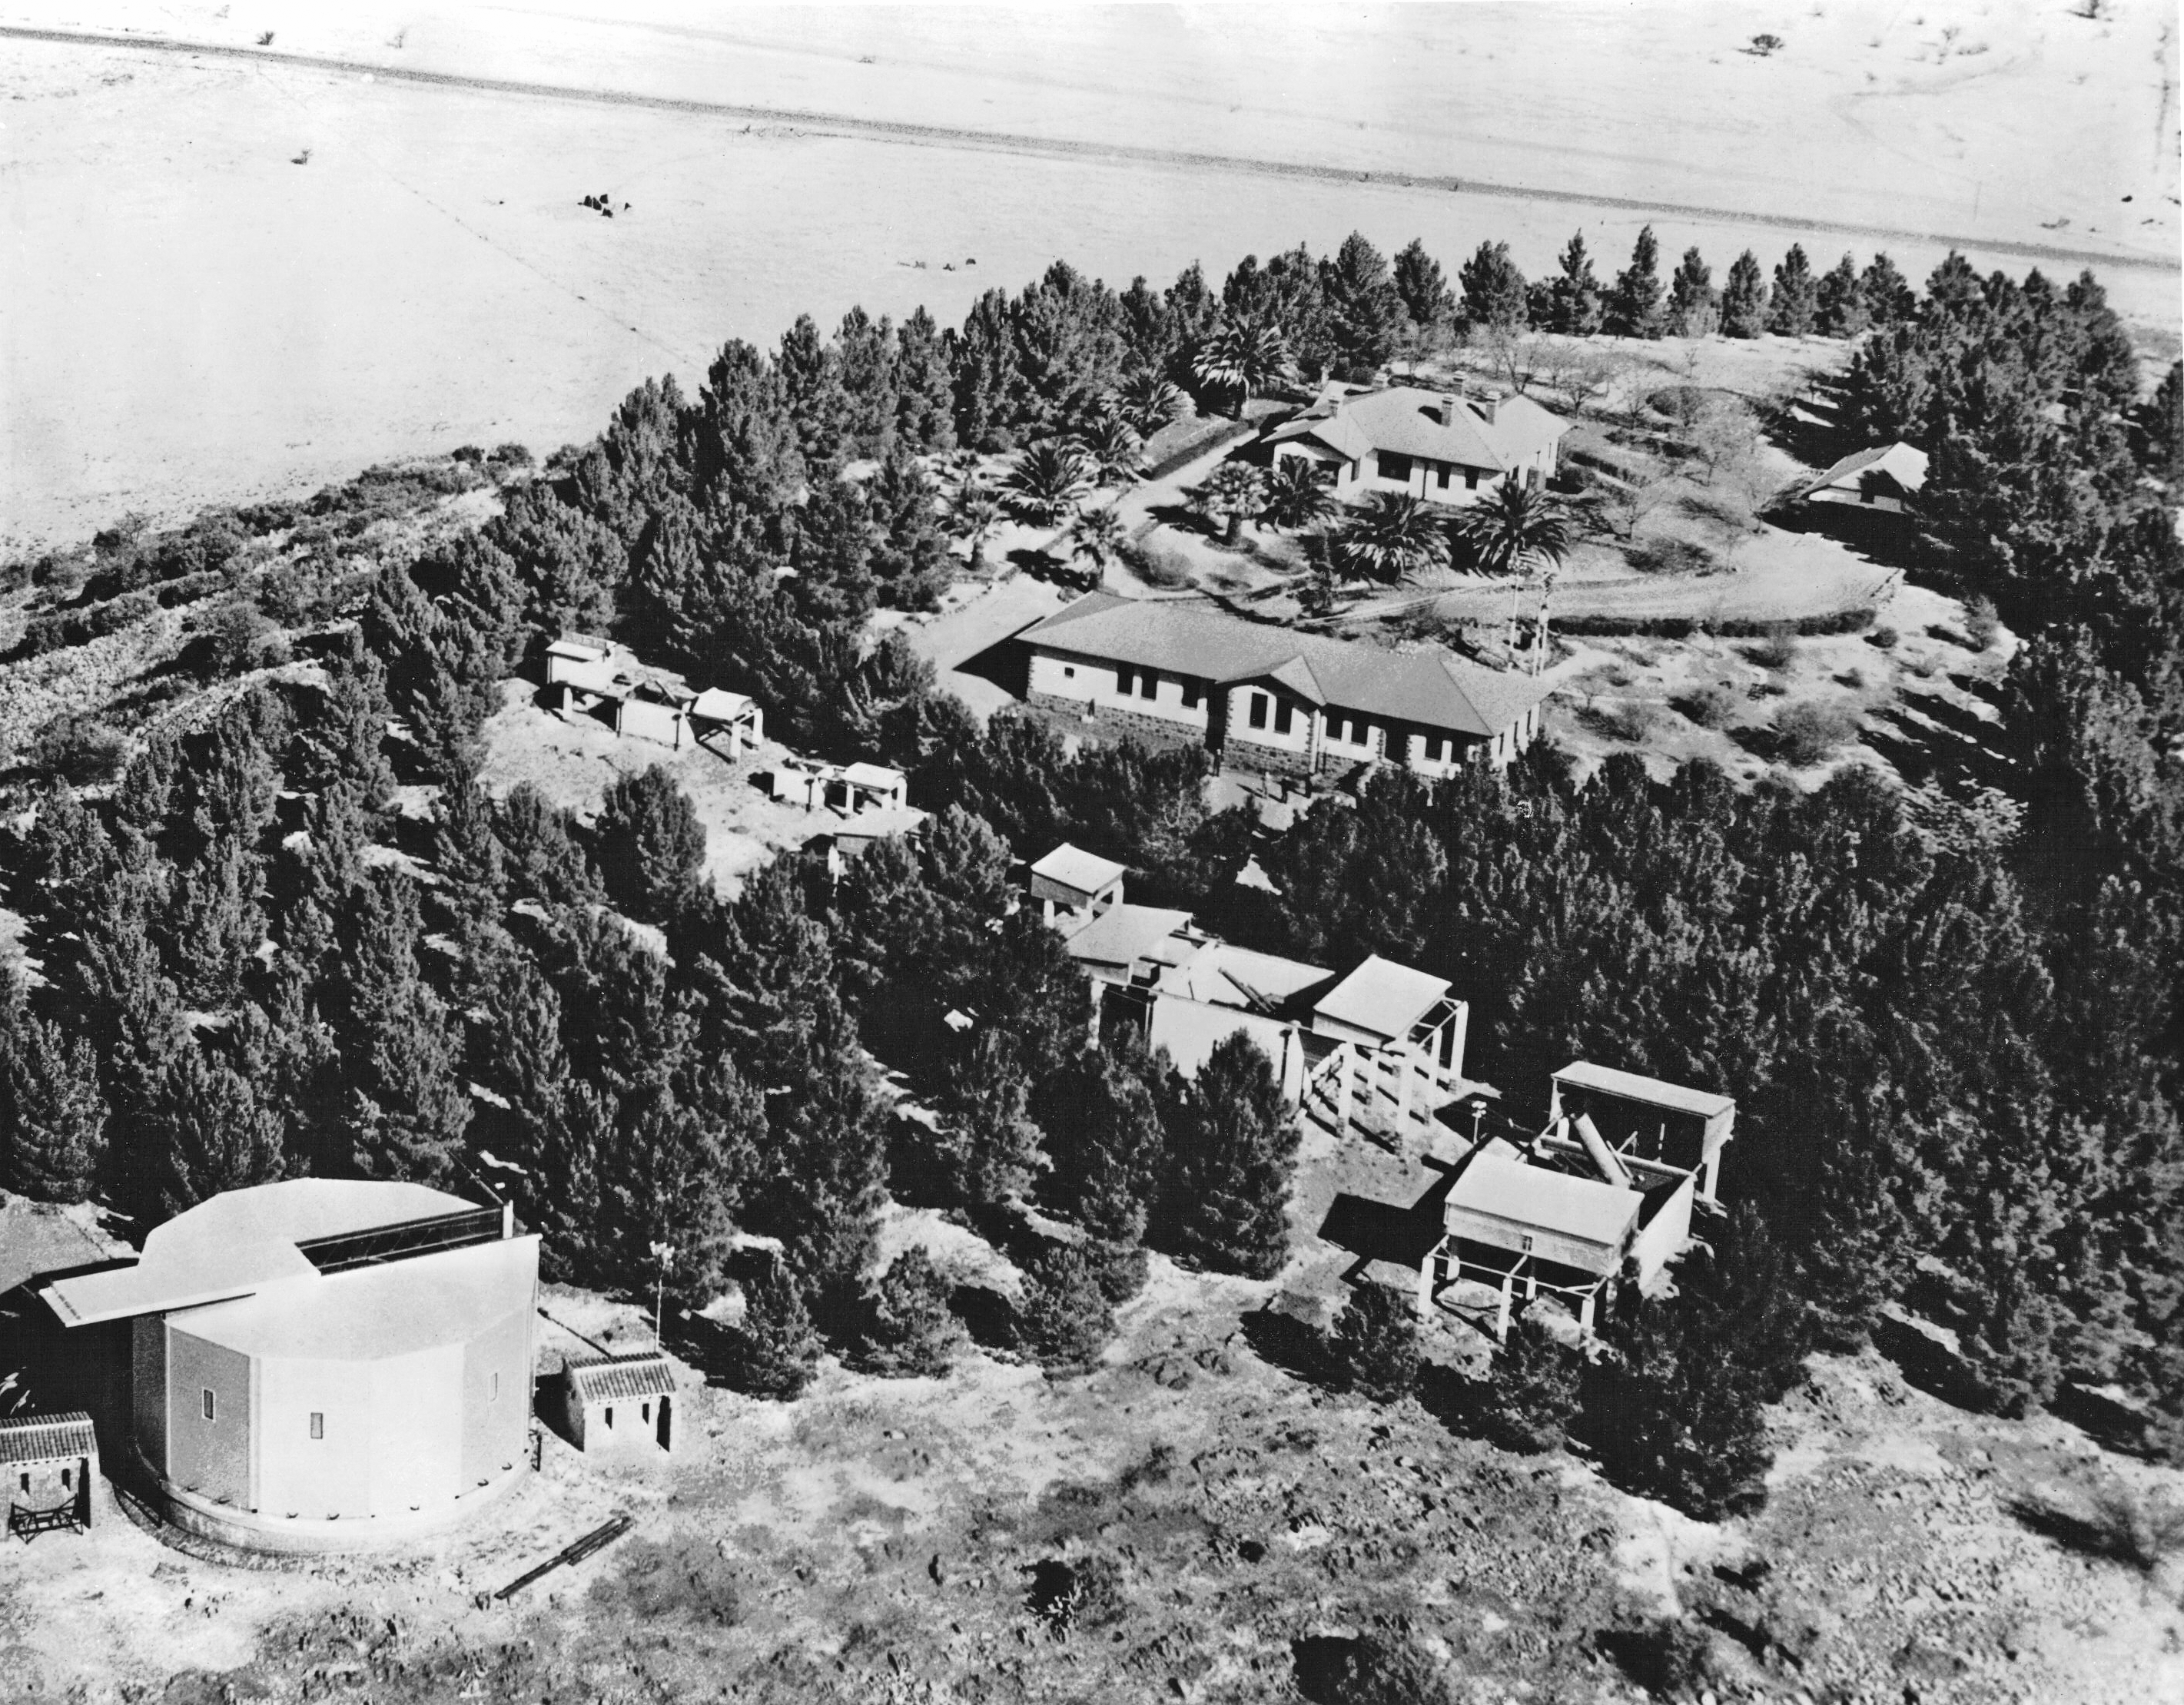

Harvard Observatory Boyden station

Photograph of the Harvard Observatory's Boyden Station in South Africa in the 1950s during the time when ESO site-testing was taking place.

Credit: ESO